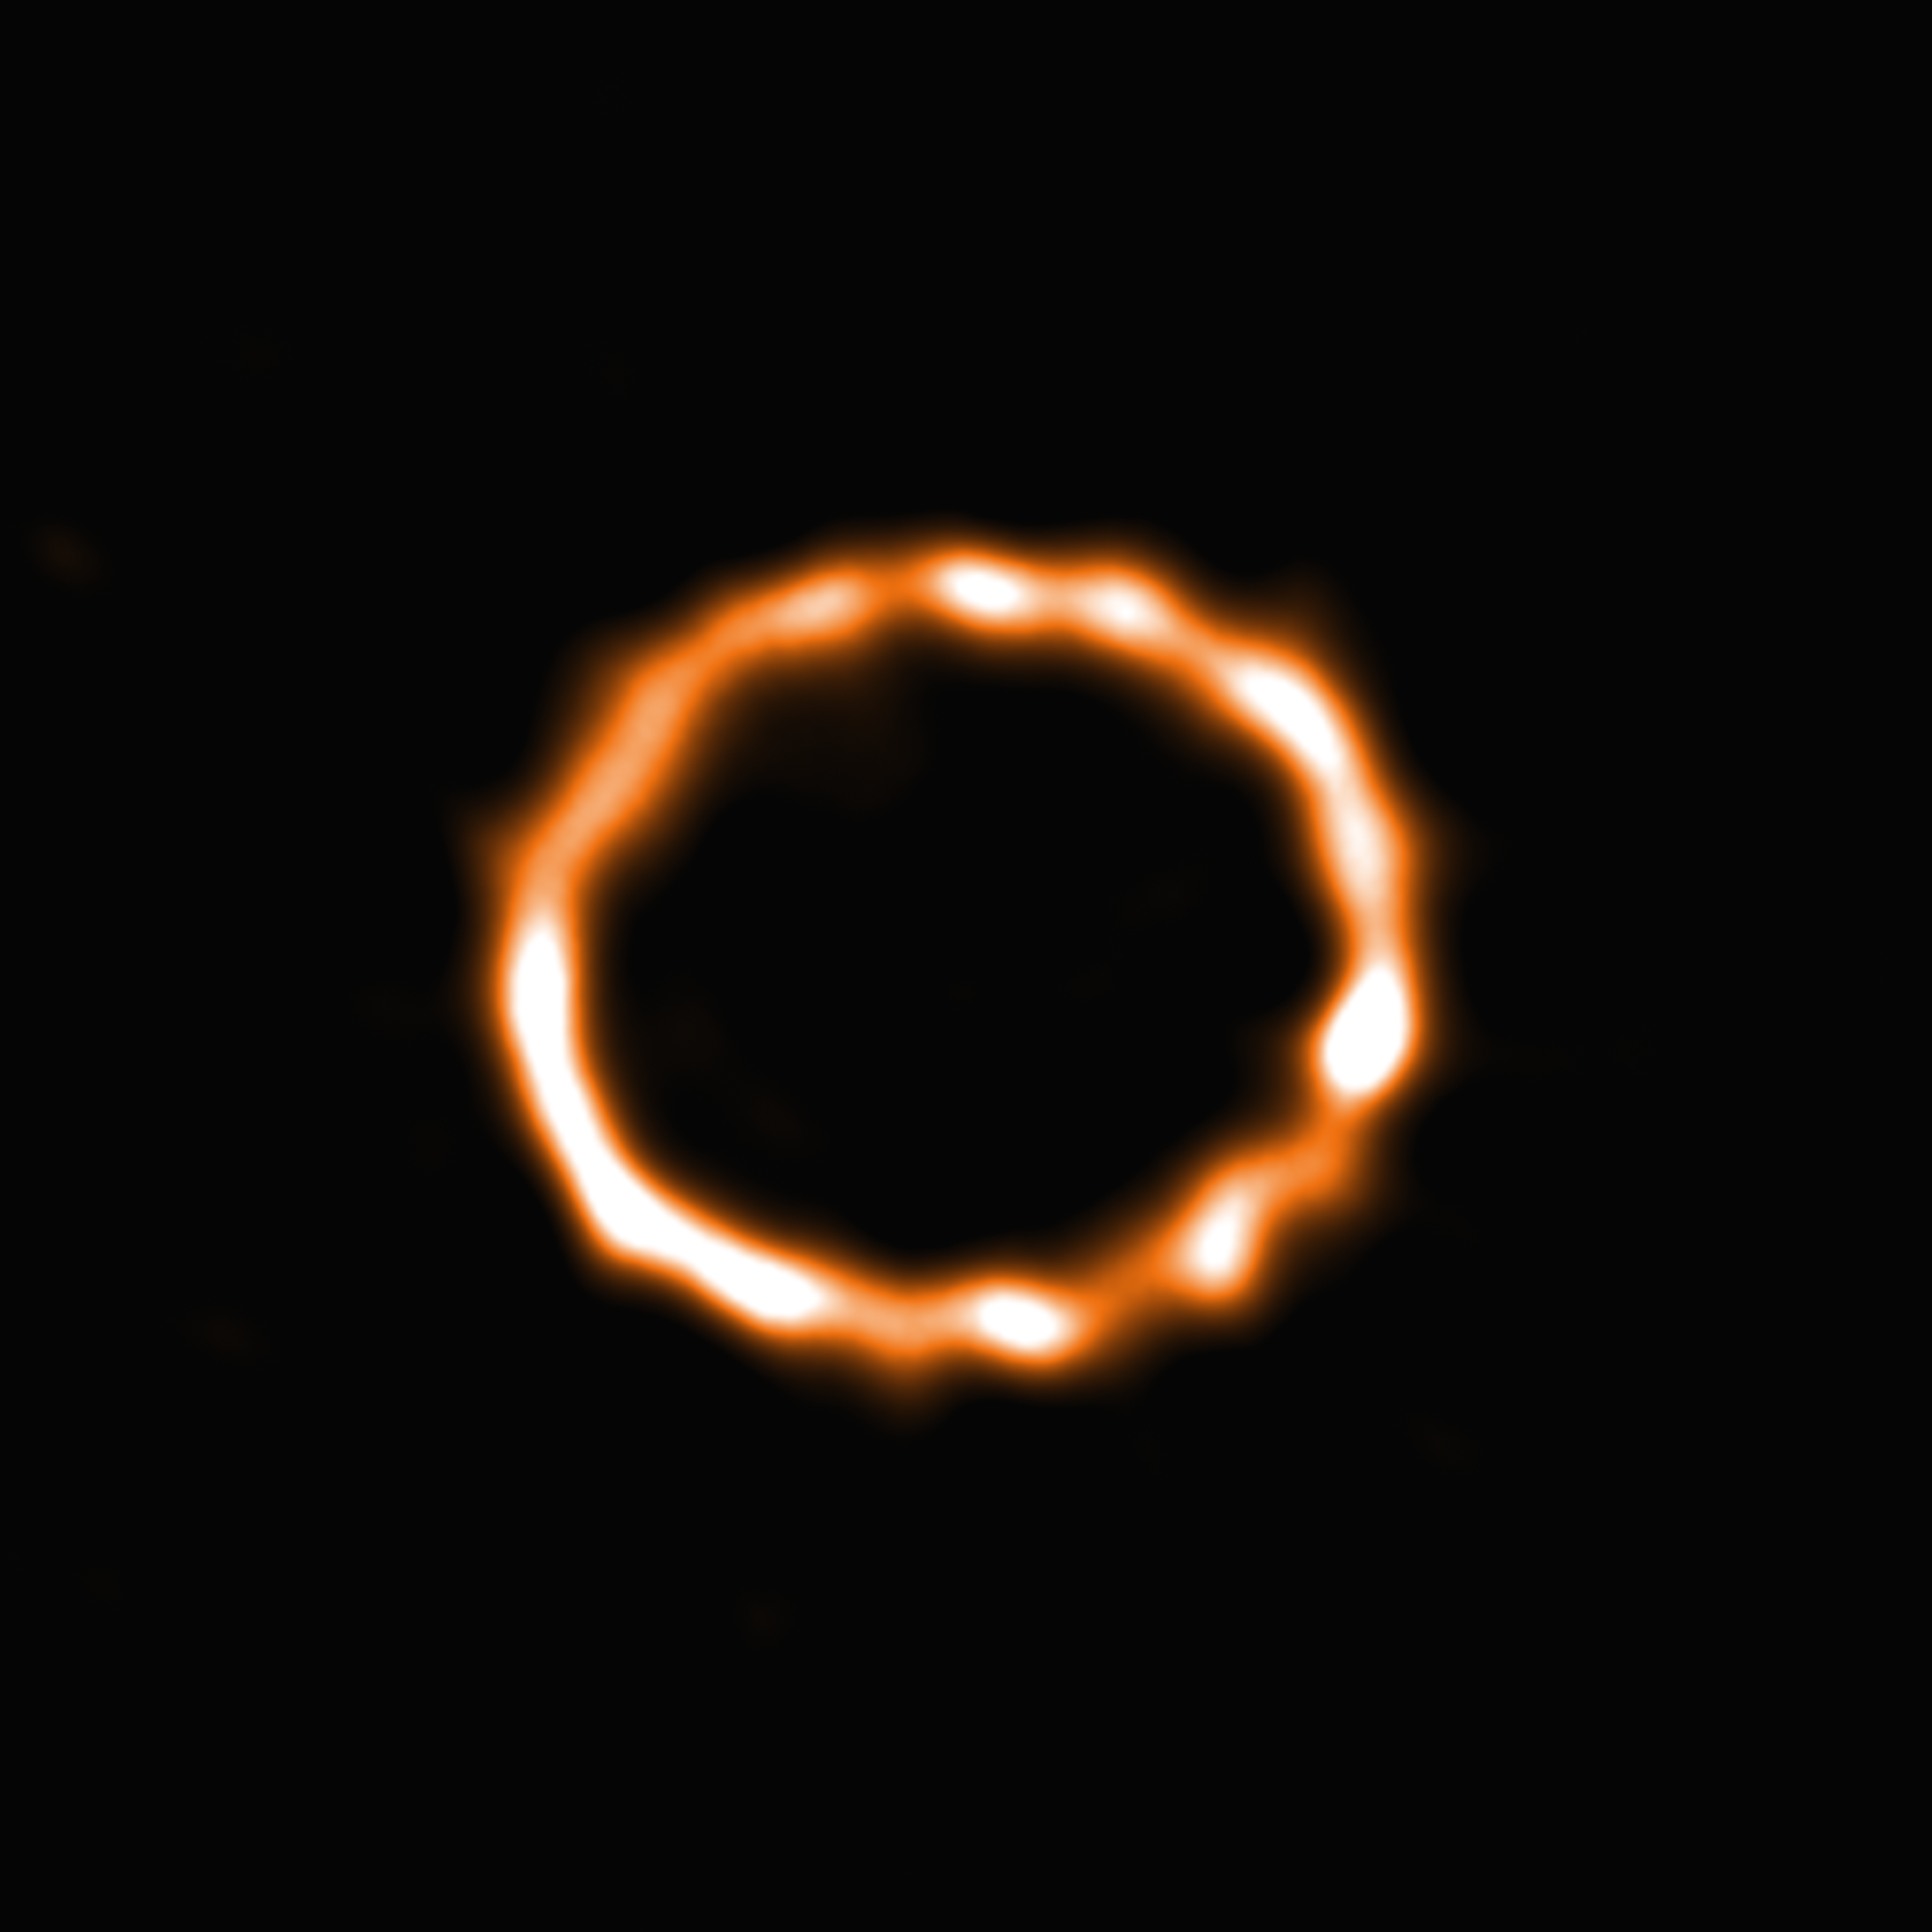

New insights into debris discs

Using 39 of the 66 antennas of the Atacama Large Millimeter/submillimeter Array (ALMA), located 5000 metres up on the Chajnantor plateau in the Chilean Andes, astronomers have been able to detect carbon monoxide (CO) in the disc of debris around an F-type star. Although carbon monoxide is the second most common molecule in the interstellar medium, after molecular hydrogen, this is the first time that CO has been detected around a star of this type. The star, named HD 181327, is a member of the Beta Pictoris moving group, located almost 170 light-years from Earth.

Until now, the presence of CO has been detected only around a few A-type stars, substantially more massive and luminous than HD 181327. Using the superb spatial resolution and sensitivity offered by the ALMA observatory astronomers were now able to capture this stunning ring of smoke and map the density of the CO within the disc.

The study of debris discs is one way to characterise planetary systems and the results of planet formation. The CO gas is found to be co-located with the dust grains in the ring of debris and to have been produced recently. Destructive collisions of icy planetesimals in the disc are possible sources for the continuous replenishment of the CO gas. Collisions in debris discs typically require the icy bodies to be gravitationally perturbed by larger objects in order to reach sufficient collisional velocities. Moreover, the derived CO composition of the icy planetesimals in the disc is consistent with the comets in our Solar System. This possible secondary origin for the CO gas suggests that icy comets could be common around stars similar to our Sun which has strong implications for life suitability in terrestrial exoplanets.

The results were published in the journal Monthly Notices of the Royal Astronomical Society under the title “Exocometary gas in the HD 181327 debris ring” by S. Marino et al.

Credit: ESO/Marino et al.